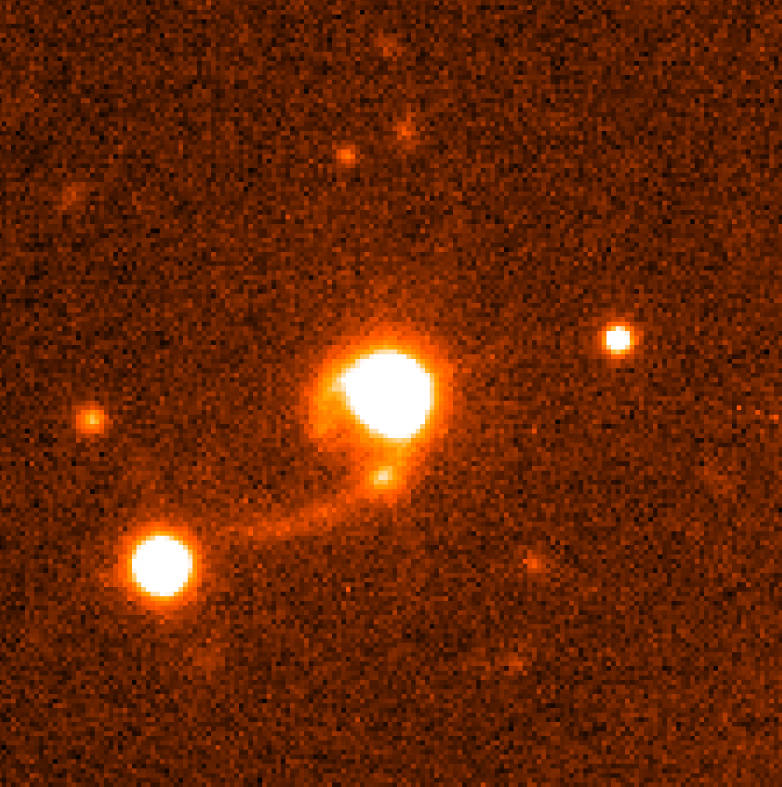

Quasar HE 1013-2136 with tidal tails

This photograph shows an image of the Quasar HE 1013-2136 (center) and its surroundings, as obtained with the FORS2 multi-mode instrument at the 8.2-m VLT KUEYEN telescope in February 2001. A spectacular arc-like tidal tail stretches from the quasar towards south-east (lower-left) over a distance of more than 150,000 light-years. Another, shorter tidal tail towards the east-northeast is barely visible.

Technical information: this image is based on an image that was obtained in the morning of February 26, 2001 with the FORS2 instrument on VLT KUEYEN. It is composed of eight exposures in the I-band filter (effective wavelength 768 nm; FWHM 138 nm), lasting a total of 32 min. The combined image has a FWHM of 0.6 arcsec. The field shown measures 33 x 33 arcsec 2, or 540,000 x 540,000 light-years 2 projected at the distance of the quasar; 1 pixel = 0.2 arcsec. North is up and East is left.

Credit: ESO